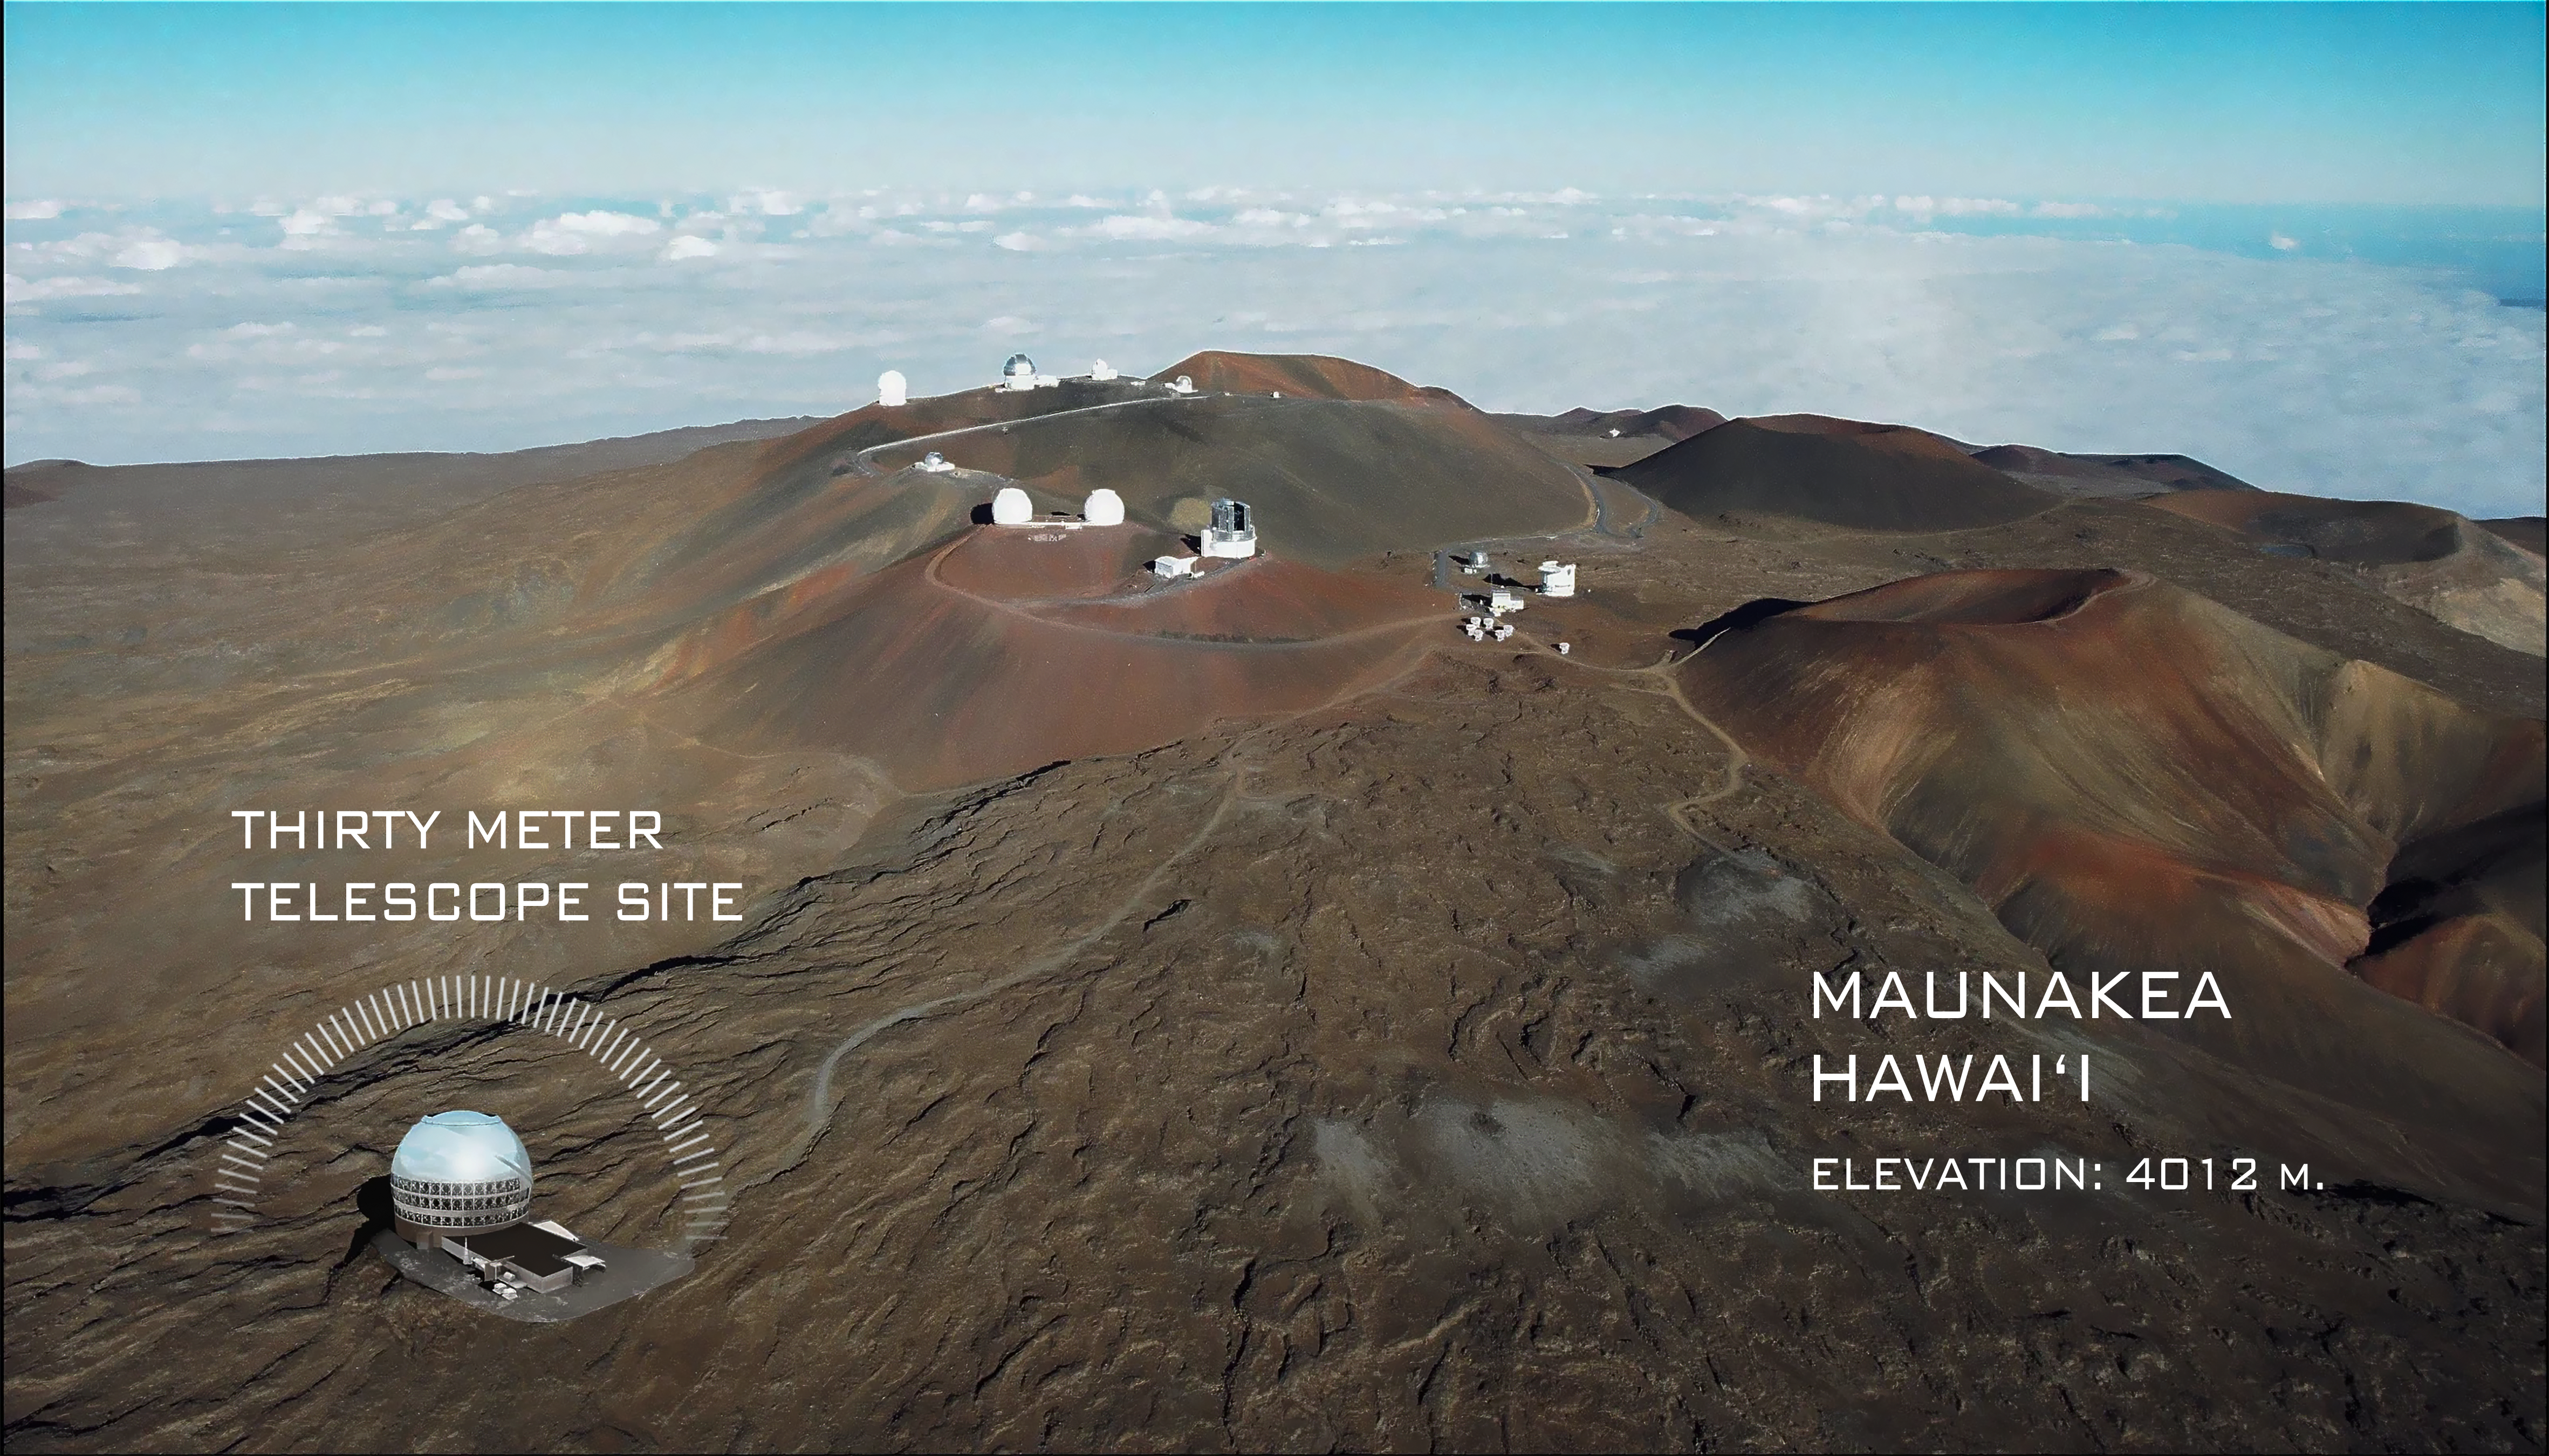

US-ELTP Thirty Meter Telescope Site Map

An annotated map of the proposed Thirty Meter Telescope (TMT) site near the summit of Maunakea in Hawaiʻi.

Credit: TMT International Observatory